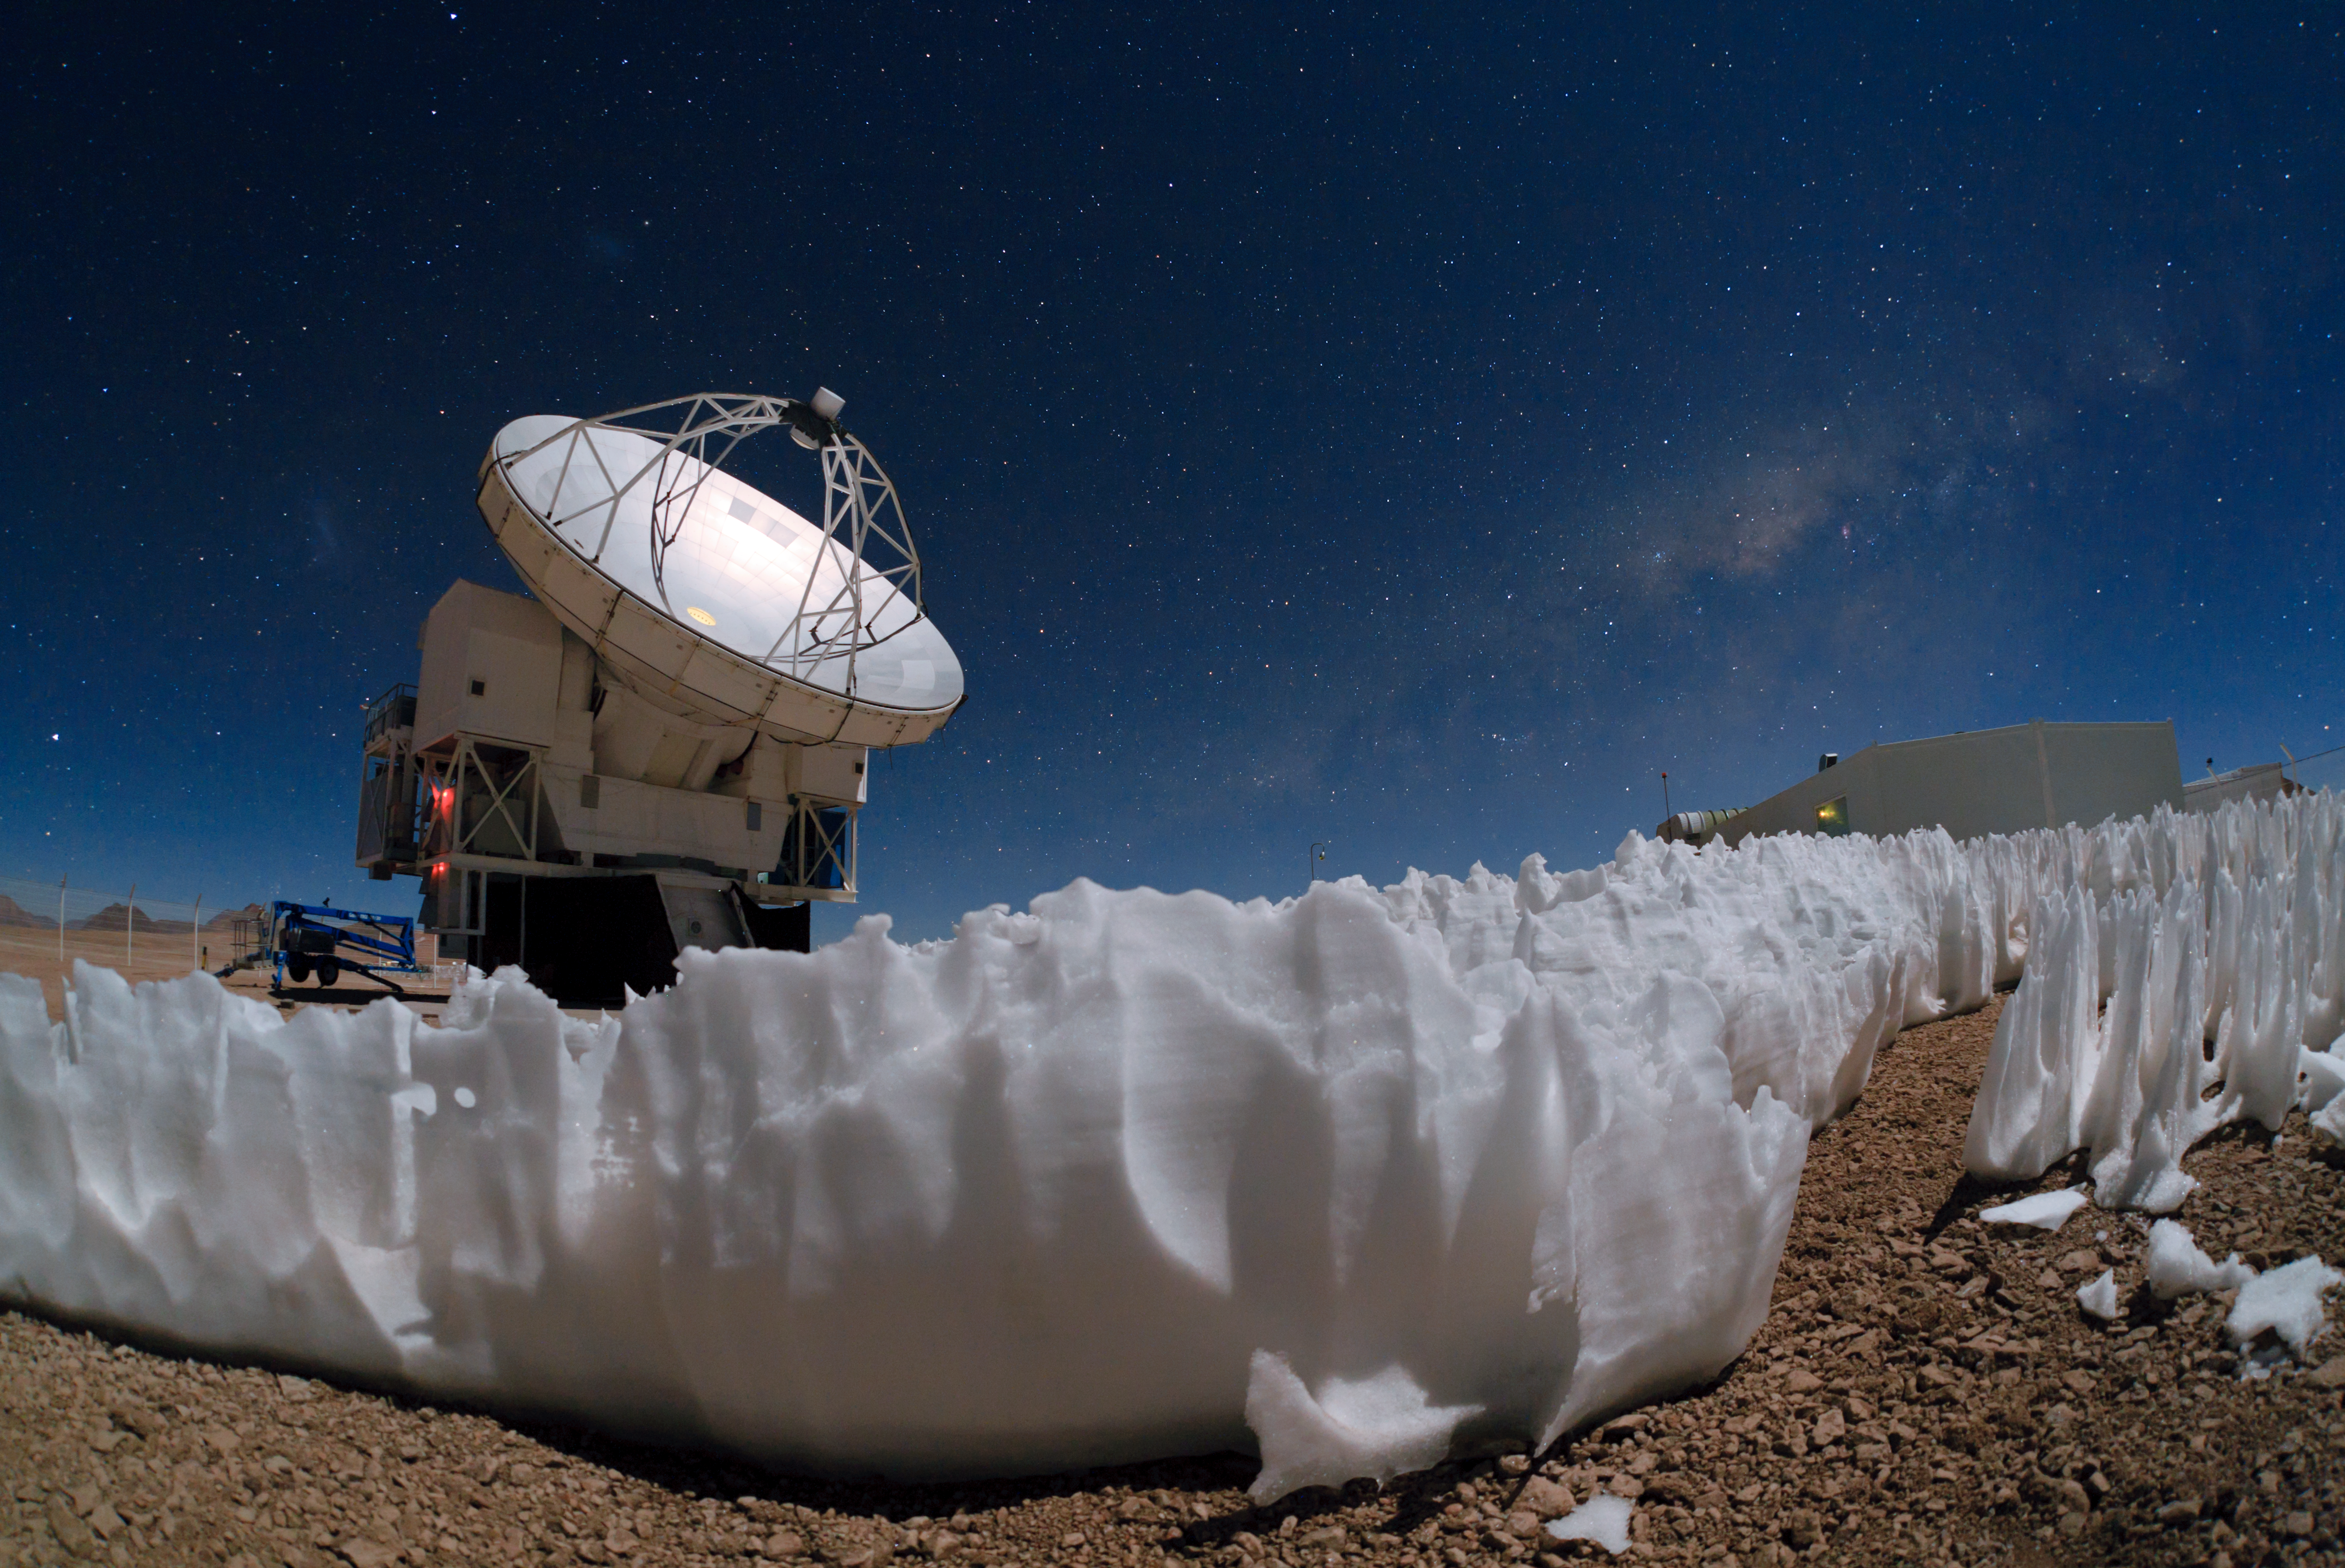

APEX's icy companions

The Atacama Pathfinder Experiment (APEX) telescope — captured in this dramatic image taken by ESO Photo Ambassador Babak Tafreshi — is one of the tools used by ESO to peer beyond the realm of visible light. It is located on the Chajnantor Plateau at an altitude of 5000 metres.

Clusters of white penitentes can be seen in the foreground of the photograph. The penitentes (Spanish for penitents) are a curious natural phenomenon found in high altitude regions, typically more than 4000 metres above sea level. They are thin spikes of hardened snow or ice, with their blades pointing towards the Sun, attaining heights from a few centimetres up to several metres.

APEX is a 12-metre-diameter telescope that observes light at millimetre and submillimetre wavelengths. Astronomers observing with APEX can see phenomena which would be invisible at shorter wavelengths. The telescope enables them to study molecular clouds — the dense regions of gas and cosmic dust where new stars are being born — which are dark and obscured by dust in visible or infrared light, but which glow brightly at these relatively longer wavelengths. Astronomers use this light to study their chemical and physical conditions. This wavelength range is also ideal for studying some of the earliest and most distant galaxies in the Universe.

Just visible in the night sky above and to the left of APEX are, respectively, the faint smudges of the Small and Large Magellanic Clouds, neighbouring galaxies of our own Milky Way galaxy. The plane of the Milky Way itself can be seen as a hazy band across the sky, most prominently over the APEX control building on the right. Dark patches in the band are regions where light from distant stars is blocked by interstellar dust. Hidden behind these dark dust lanes, the centre of the Milky Way lies at a distance of about 27 000 light-years. Telescopes such as APEX are a crucial tool for astronomers to peer through the dust and study the centre of our galaxy in detail.

APEX is a collaboration between the Max Planck Institute for Radio Astronomy (MPIfR), the Onsala Space Observatory (OSO) and ESO. Operation of APEX at Chajnantor is entrusted to ESO.

Credit: ESO/B. Tafreshi (twanight.org)